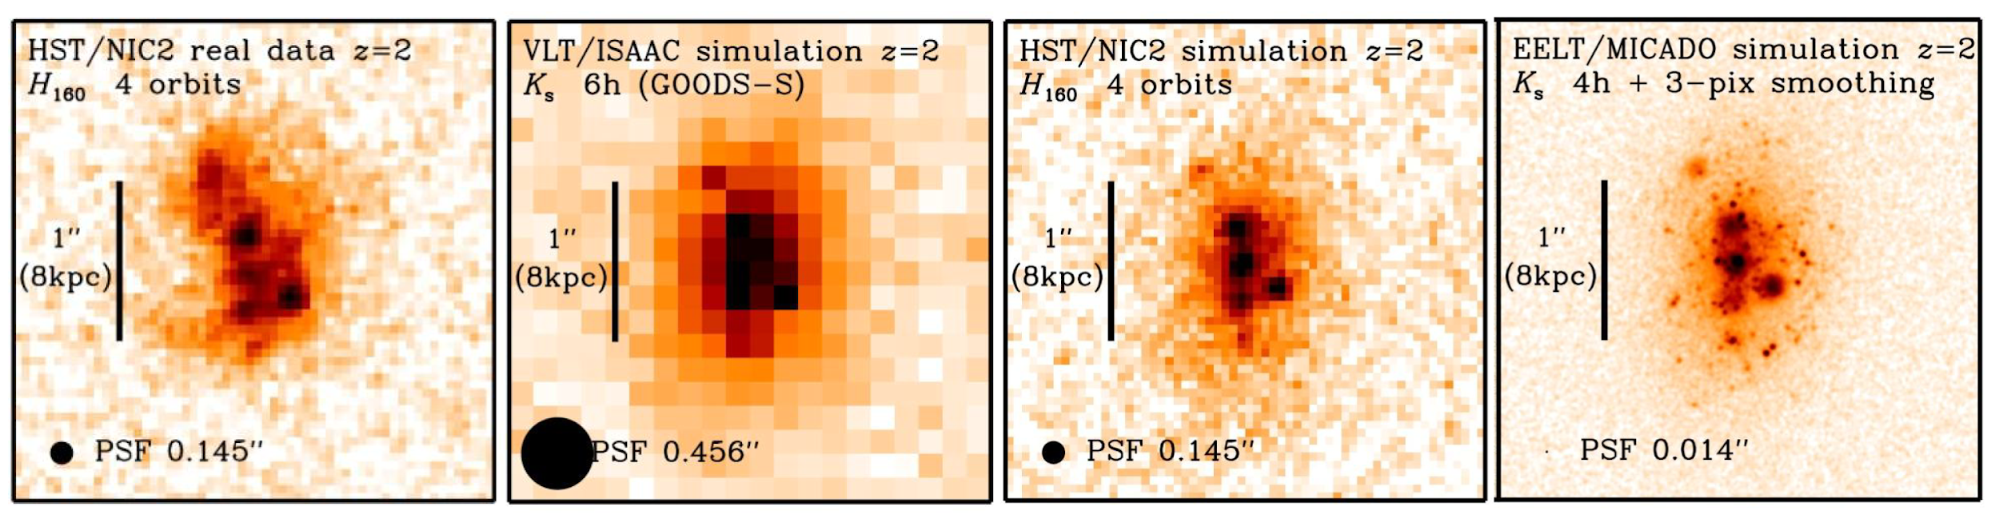

Gain in resolution with MICADO

This diagram illustrates the gain in resolution that will be achieved with the MICADO instrument on the ELT. The left panel shows an observation of a massive galaxy at z=2. The right 3 panels show the same simulated galaxy (KAB ~ 21.3 mag, half-light radius ~ 5 kpc) at different resolutions. This has been created to appear similar to the real observation at the same resolution. It contains a few hundred compact (unresolved) clusters covering a range of magnitudes. The clumps and clusters contribute roughly 40% of the total light of this simulated galaxy. Panels are: (a) diffraction-limited HST/NICMOS image of a real galaxy; (b) seeing-limited ground-based simulation; (c) HST/NICMOS simulation; (d) MICADO simulation.

Credit: MICADO Consortium